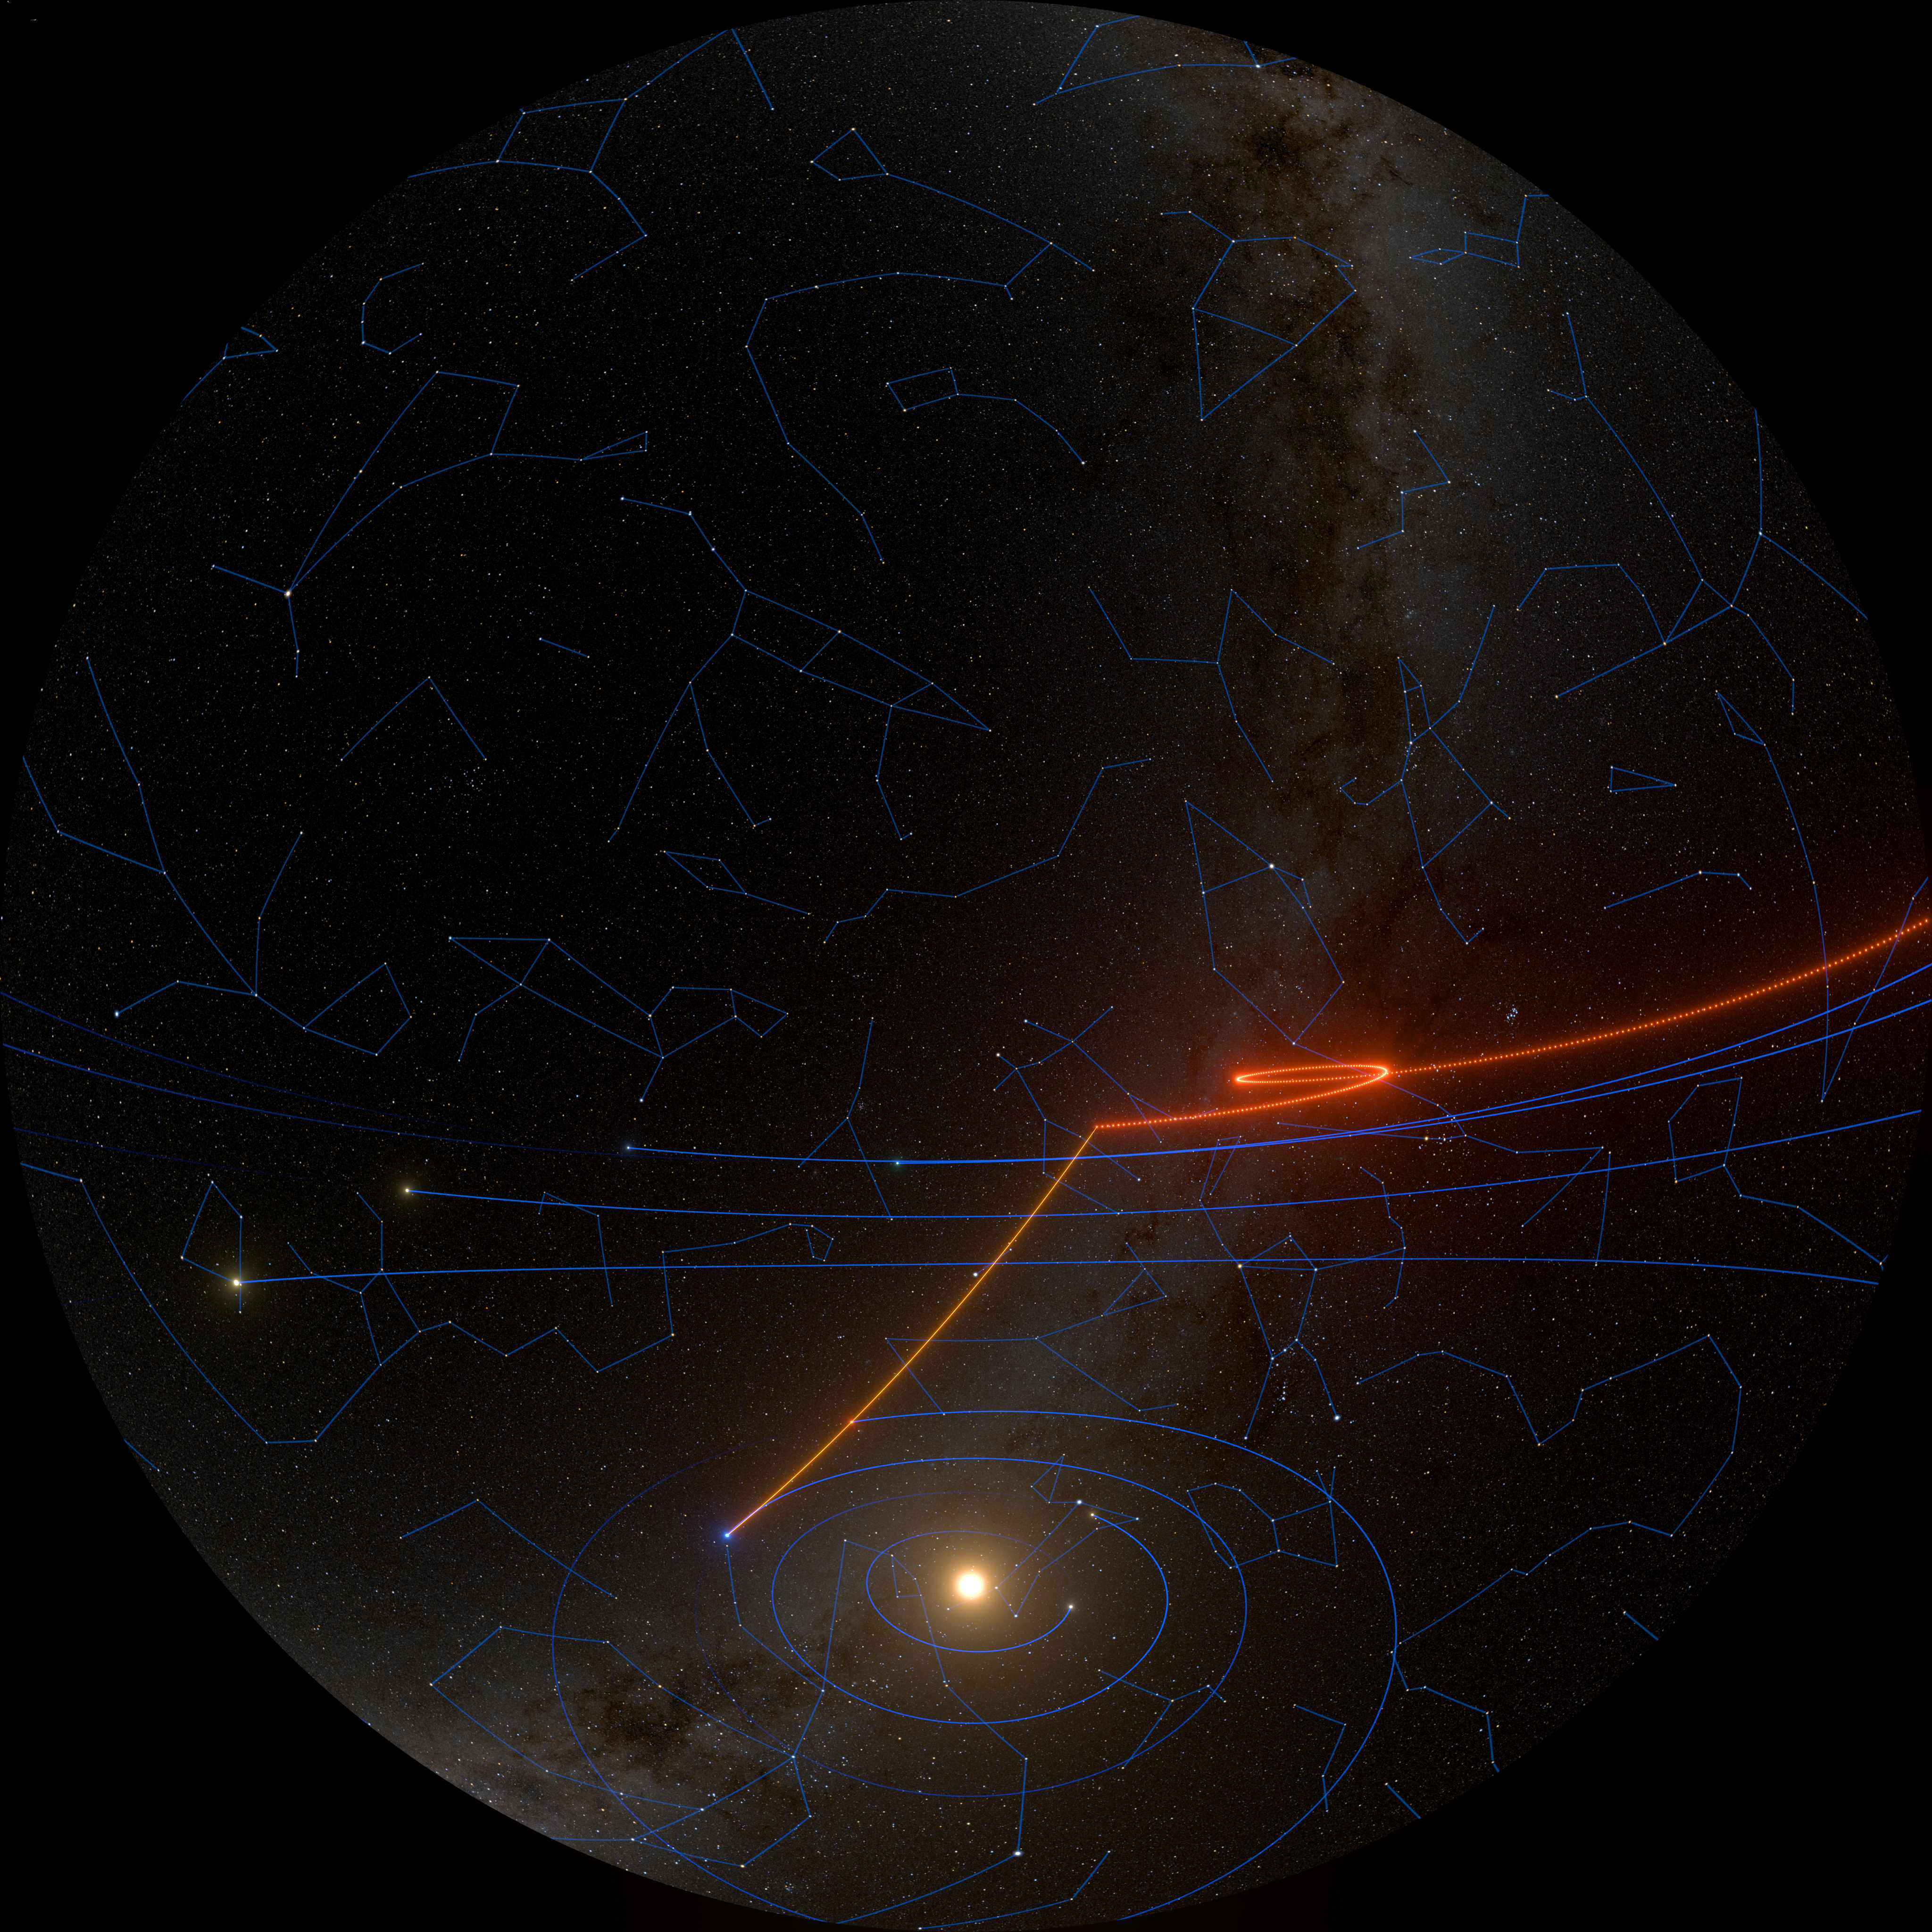

Apparent Retrograde Motion of Mars

A still frame from the planetarium show, Messengers of Time and Space, illustrating the apparent retrograde motion of Mars. Messengers of Time and Space is available in 4k fulldome format and can be downloaded online.

Credit: International Gemini Observatory/NOIRLab/NSF/AURA/R. Proctor